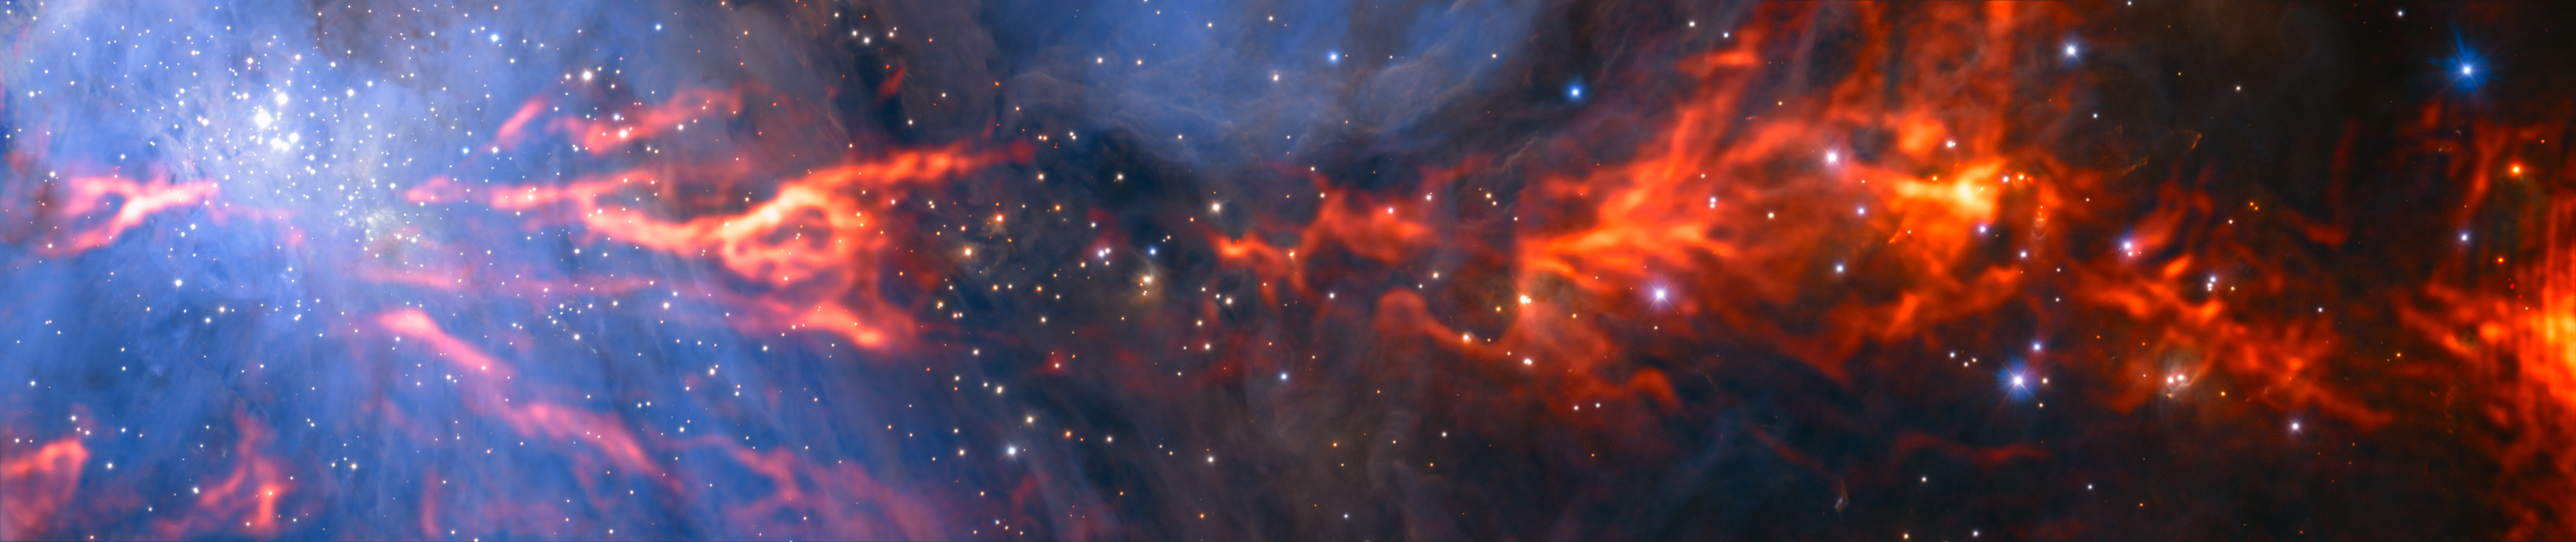

ALMA Reveals Inner Web of Stellar Nursery

This spectacular and unusual image shows part of the famous Orion Nebula, a star formation region lying about 1350 light-years from Earth. It combines a mosaic of millimetre wavelength images from the Atacama Large Millimeter/submillimeter Array (ALMA) and the IRAM 30-metre telescope, shown in red, with a more familiar infrared view from the HAWK-I instrument on ESO’s Very Large Telescope, shown in blue. The group of bright blue-white stars at the left is the Trapezium Cluster — made up of hot young stars that are only a few million years old.

Credit: ESO/H. Drass/ALMA (ESO/NAOJ/NRAO)/A. Hacar